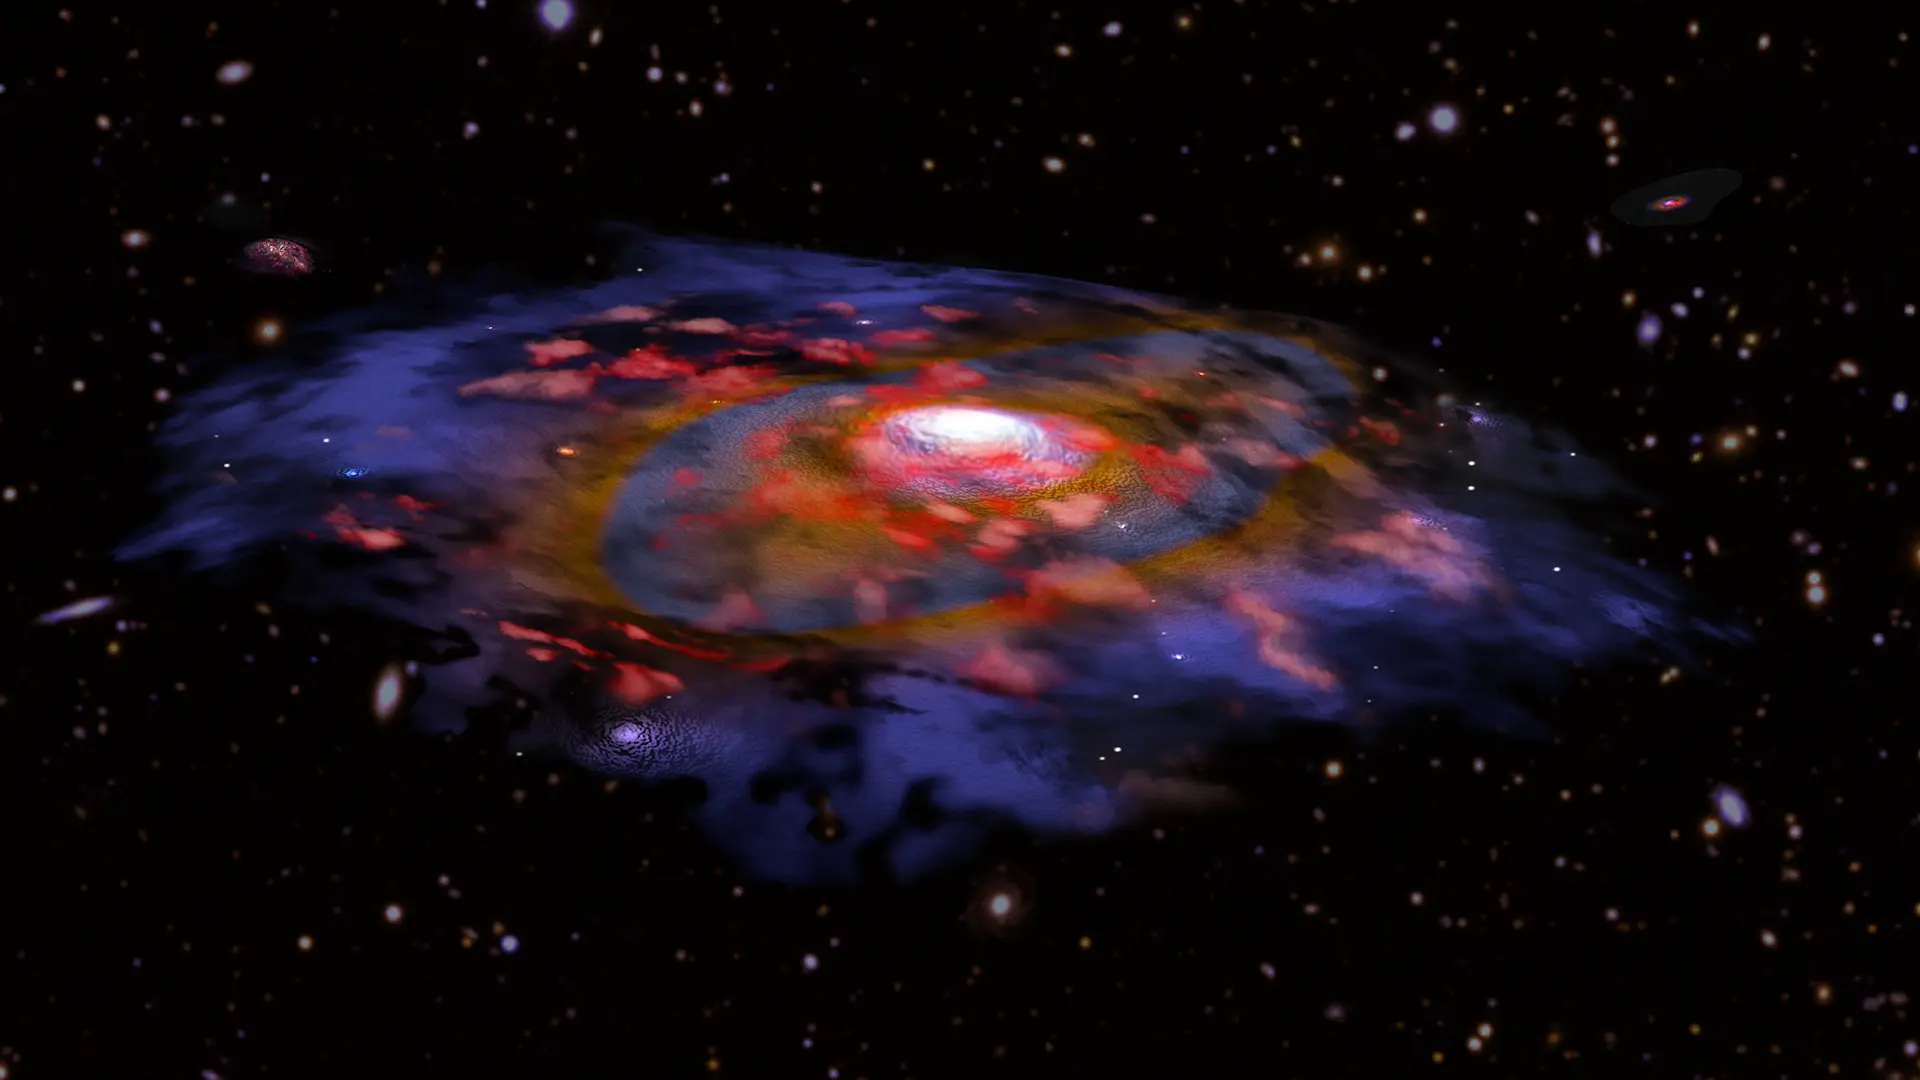

nrao20in15d

Artist's illustration of a dusty, rotating distant galaxy - Artist's illustration of a galaxy in the early universe that is very dusty and shows the first signs of a rotationally supported disk. In this image, the red color represents gas, and blue/brown represents dust as seen in radio waves with ALMA. Many other galaxies are visible in the background, based on optical data from VLT and Subaru.

Credit: B. Saxton NRAO/AUI/NSF, ESO, NASA/STScI; NAOJ/Subaru